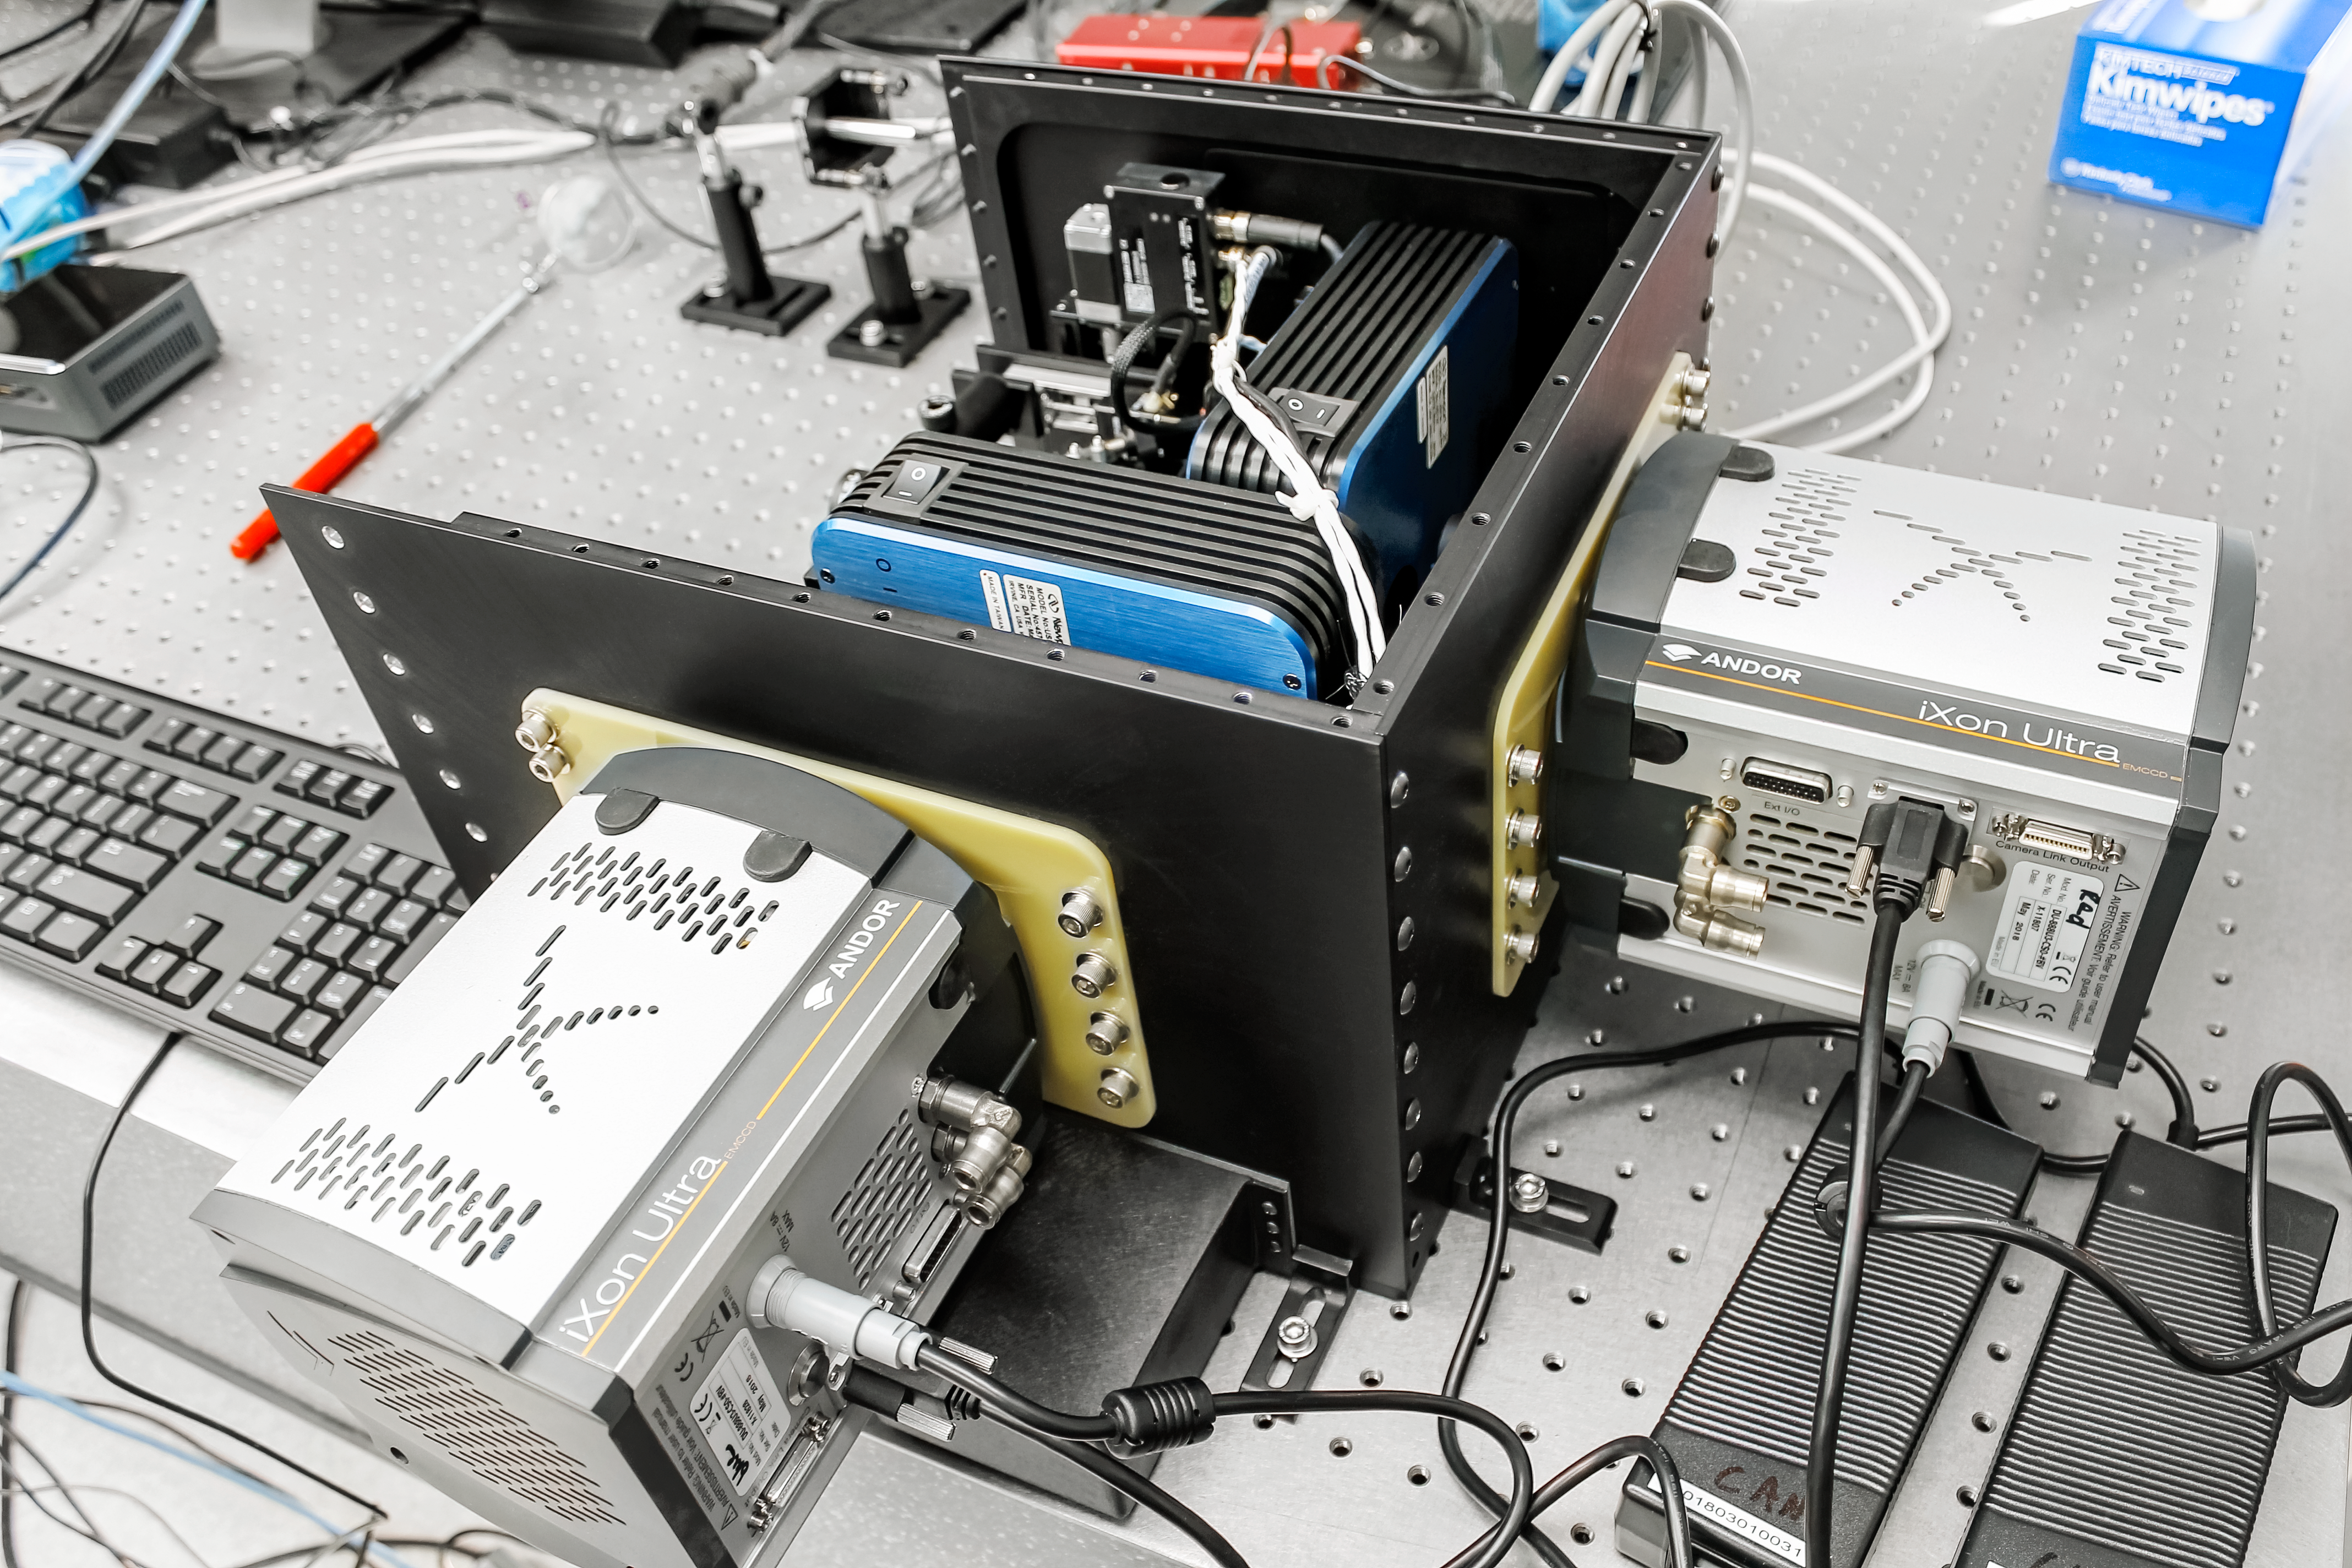

Zorro & Alopeke Assembly

The Zorro & Alopeke CCD cameras during the process of the assembling of the instrument.

Credit: International Gemini Observatory/NOIRLab/NSF/AURA